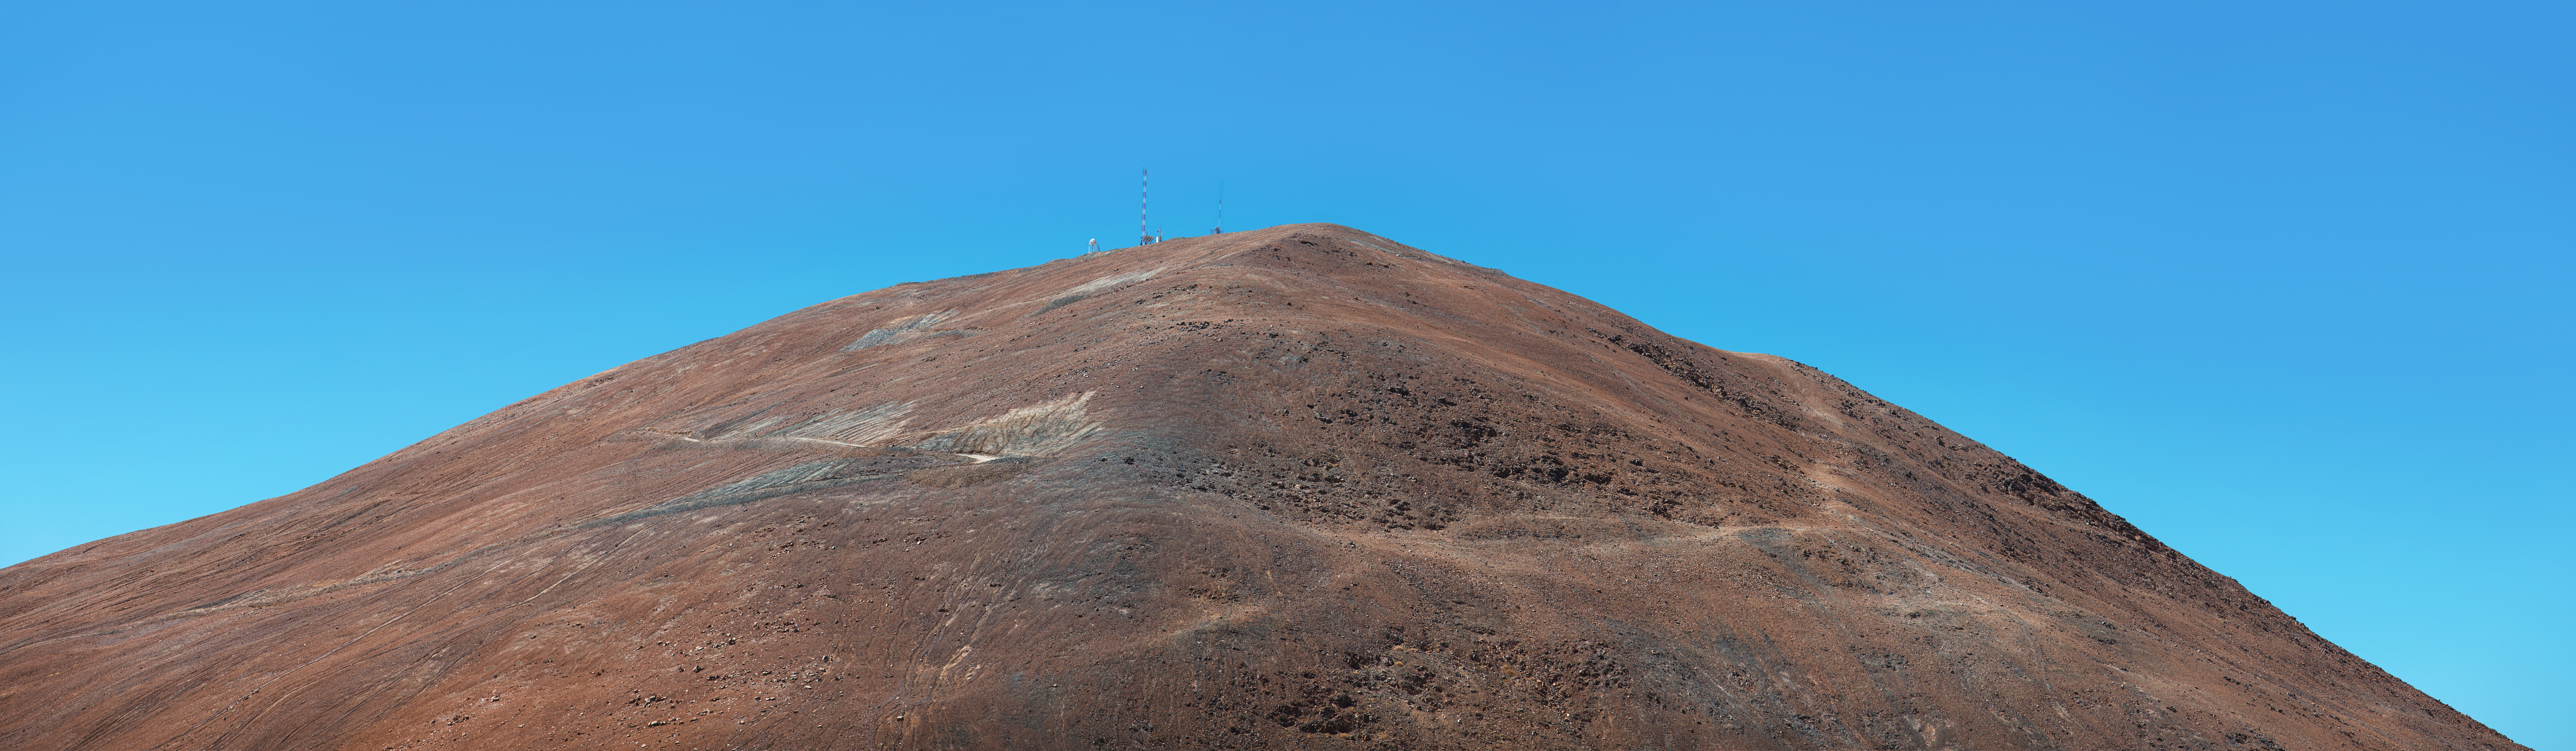

Panorama of Cerro Armazones

Panorama of the top of Cerro Armazones.

Credit: ESO